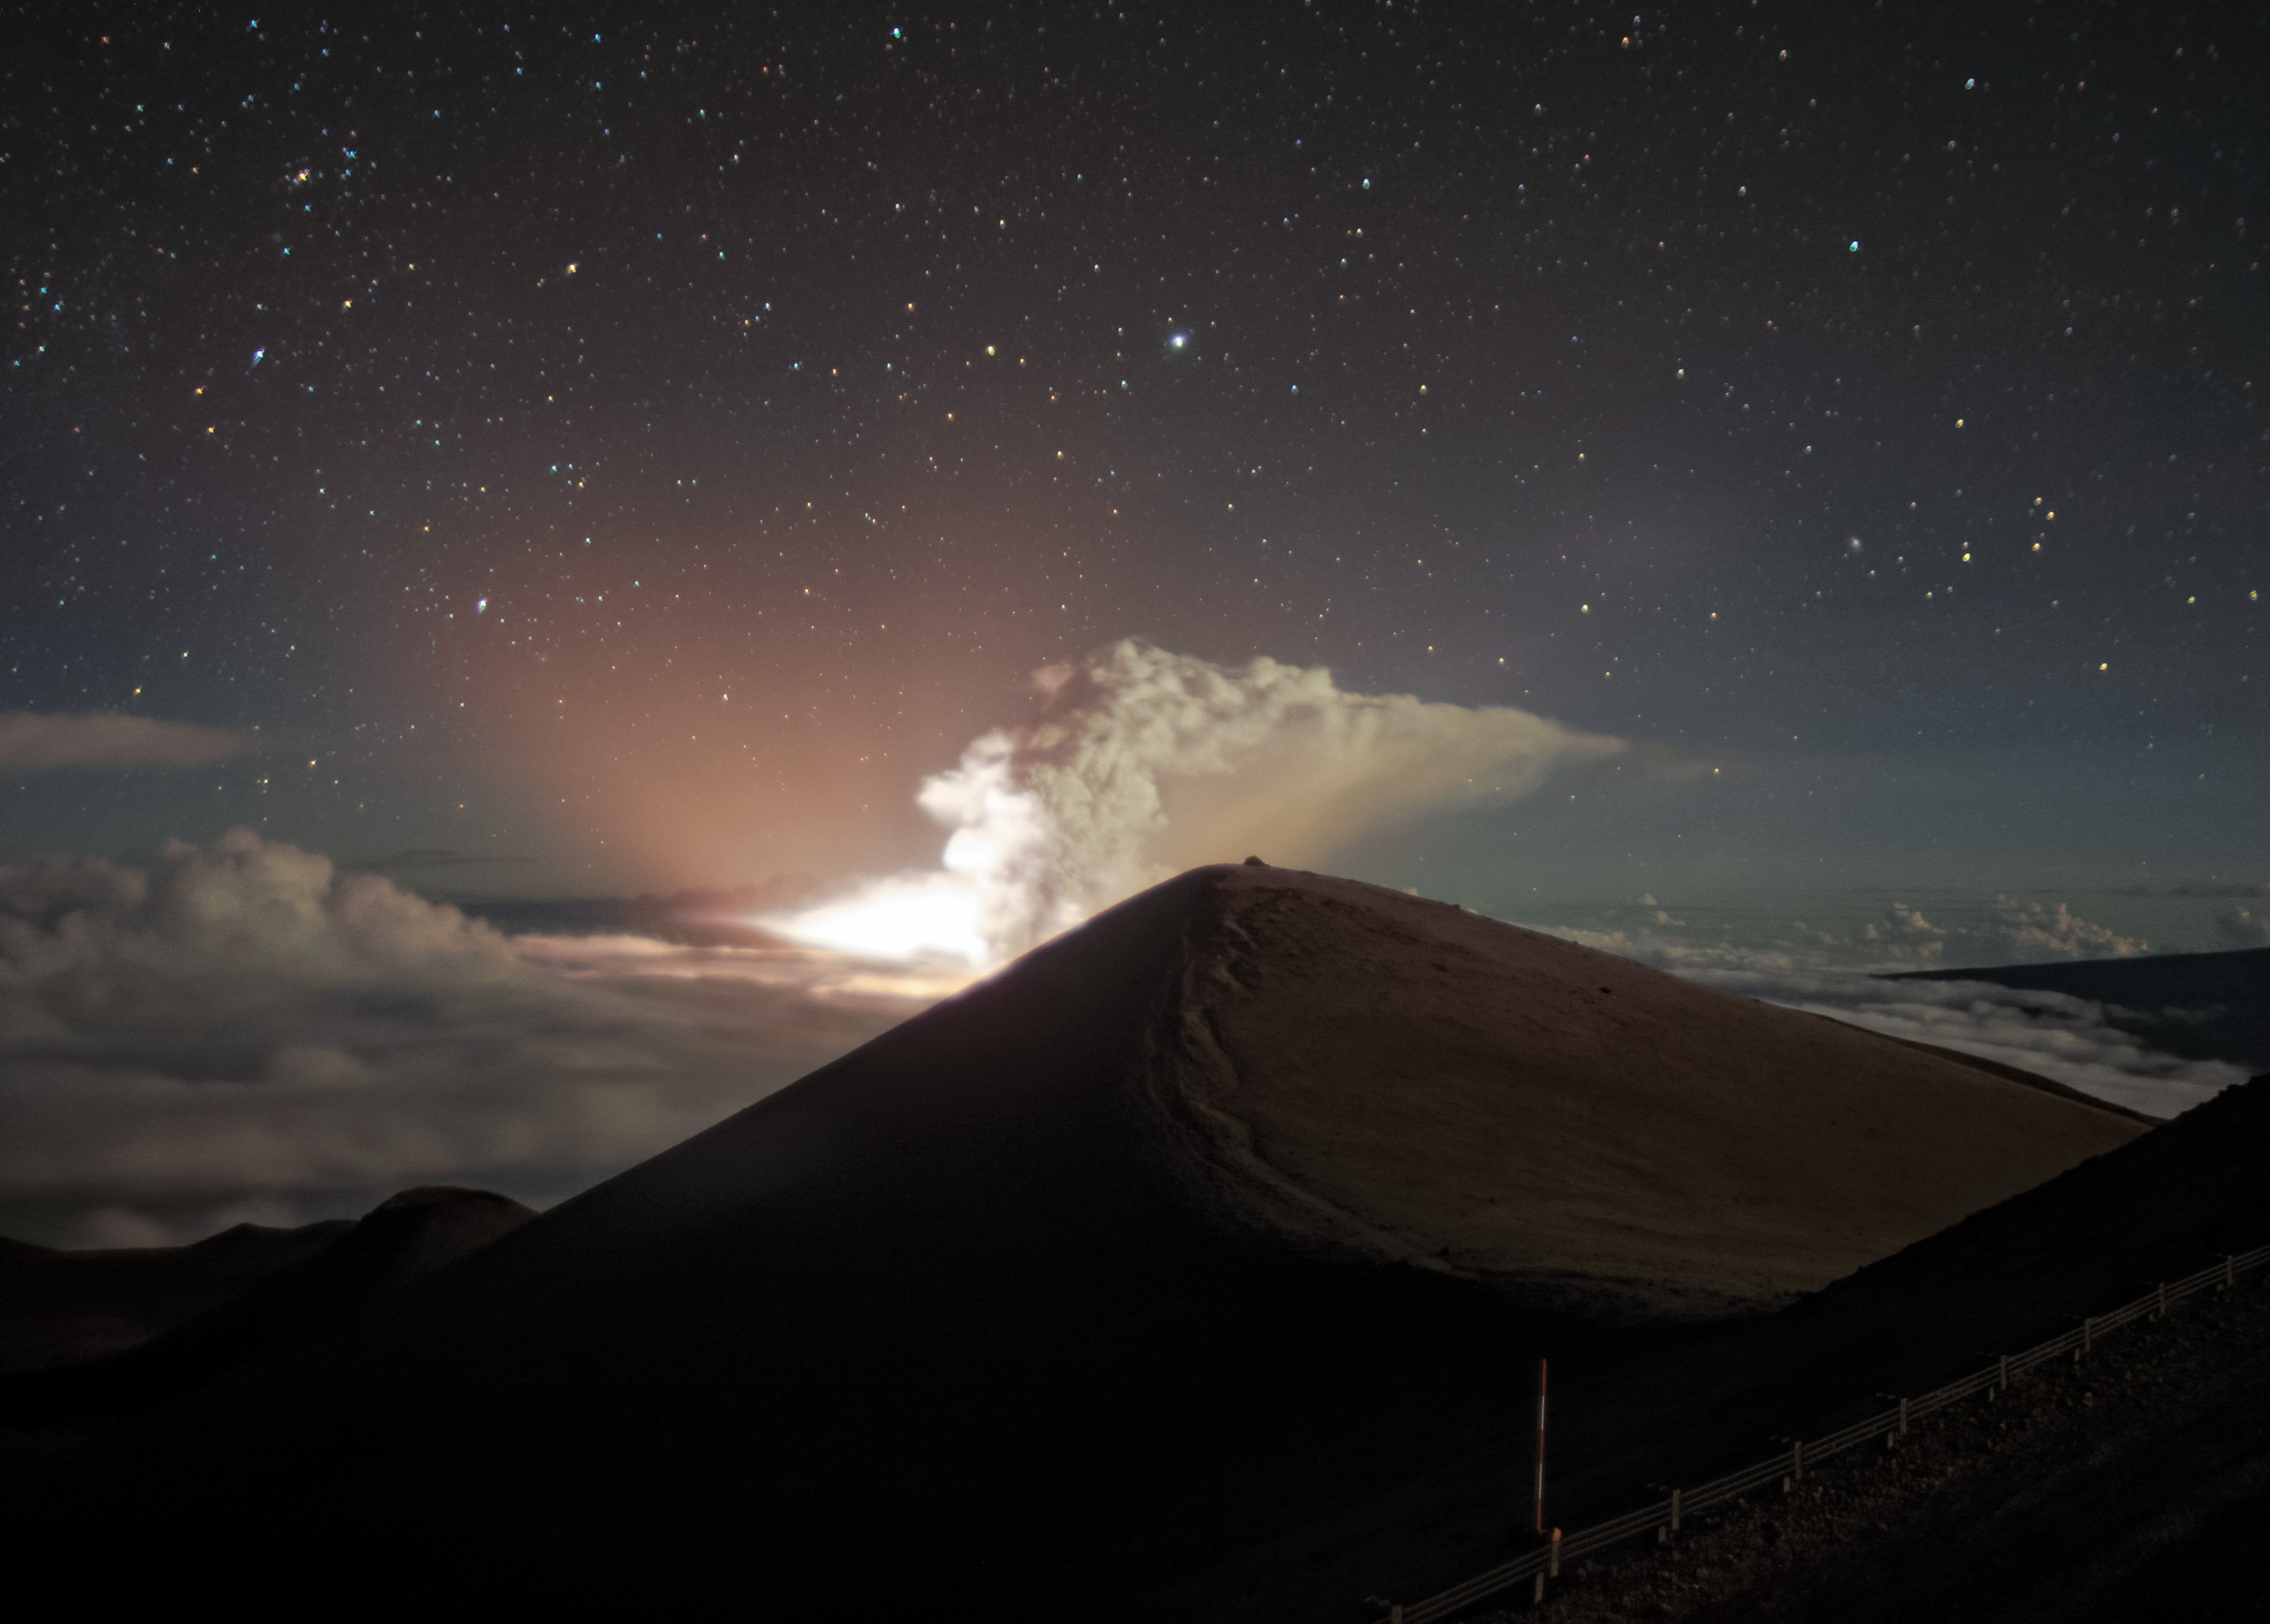

Halema‘uma‘u Eruption Captured from Gemini Observatory at Maunakea

Sunday evening 20 December 2020 around 09:30 pm HST lava vents inside the Halema‘uma‘u Crater, within the larger summit caldera of Kīlauea Volcano on the island of Hawai‘i, opened up. The brightly glowing lava, as well as an erupting ash plume, were captured by one of the weather cameras at the international Gemini Observatory on Maunakea.

This Cloudcam time-lapse movie starts Sunday evening at 9:21 pm HST and runs until 00:35 am HST Monday morning. The true summit peak of Maunakea itself is directly in front, slightly obscuring the Kīlauea caldera some 50 kilometers (30 miles) away. A few cars are passing by the Gemini Observatory during the time-lapse and are unrelated to the eruption.

According to USGS, a series of smaller earthquakes took place in the hour before around the Kīlauea Volcano, as well as a slightly larger 4.4 magnitude earthquake about an hour after (at 10:36 pm HST) 20 km southeast of the crater.

Credit: International Gemini Observatory/NOIRLab/NSF/AURA